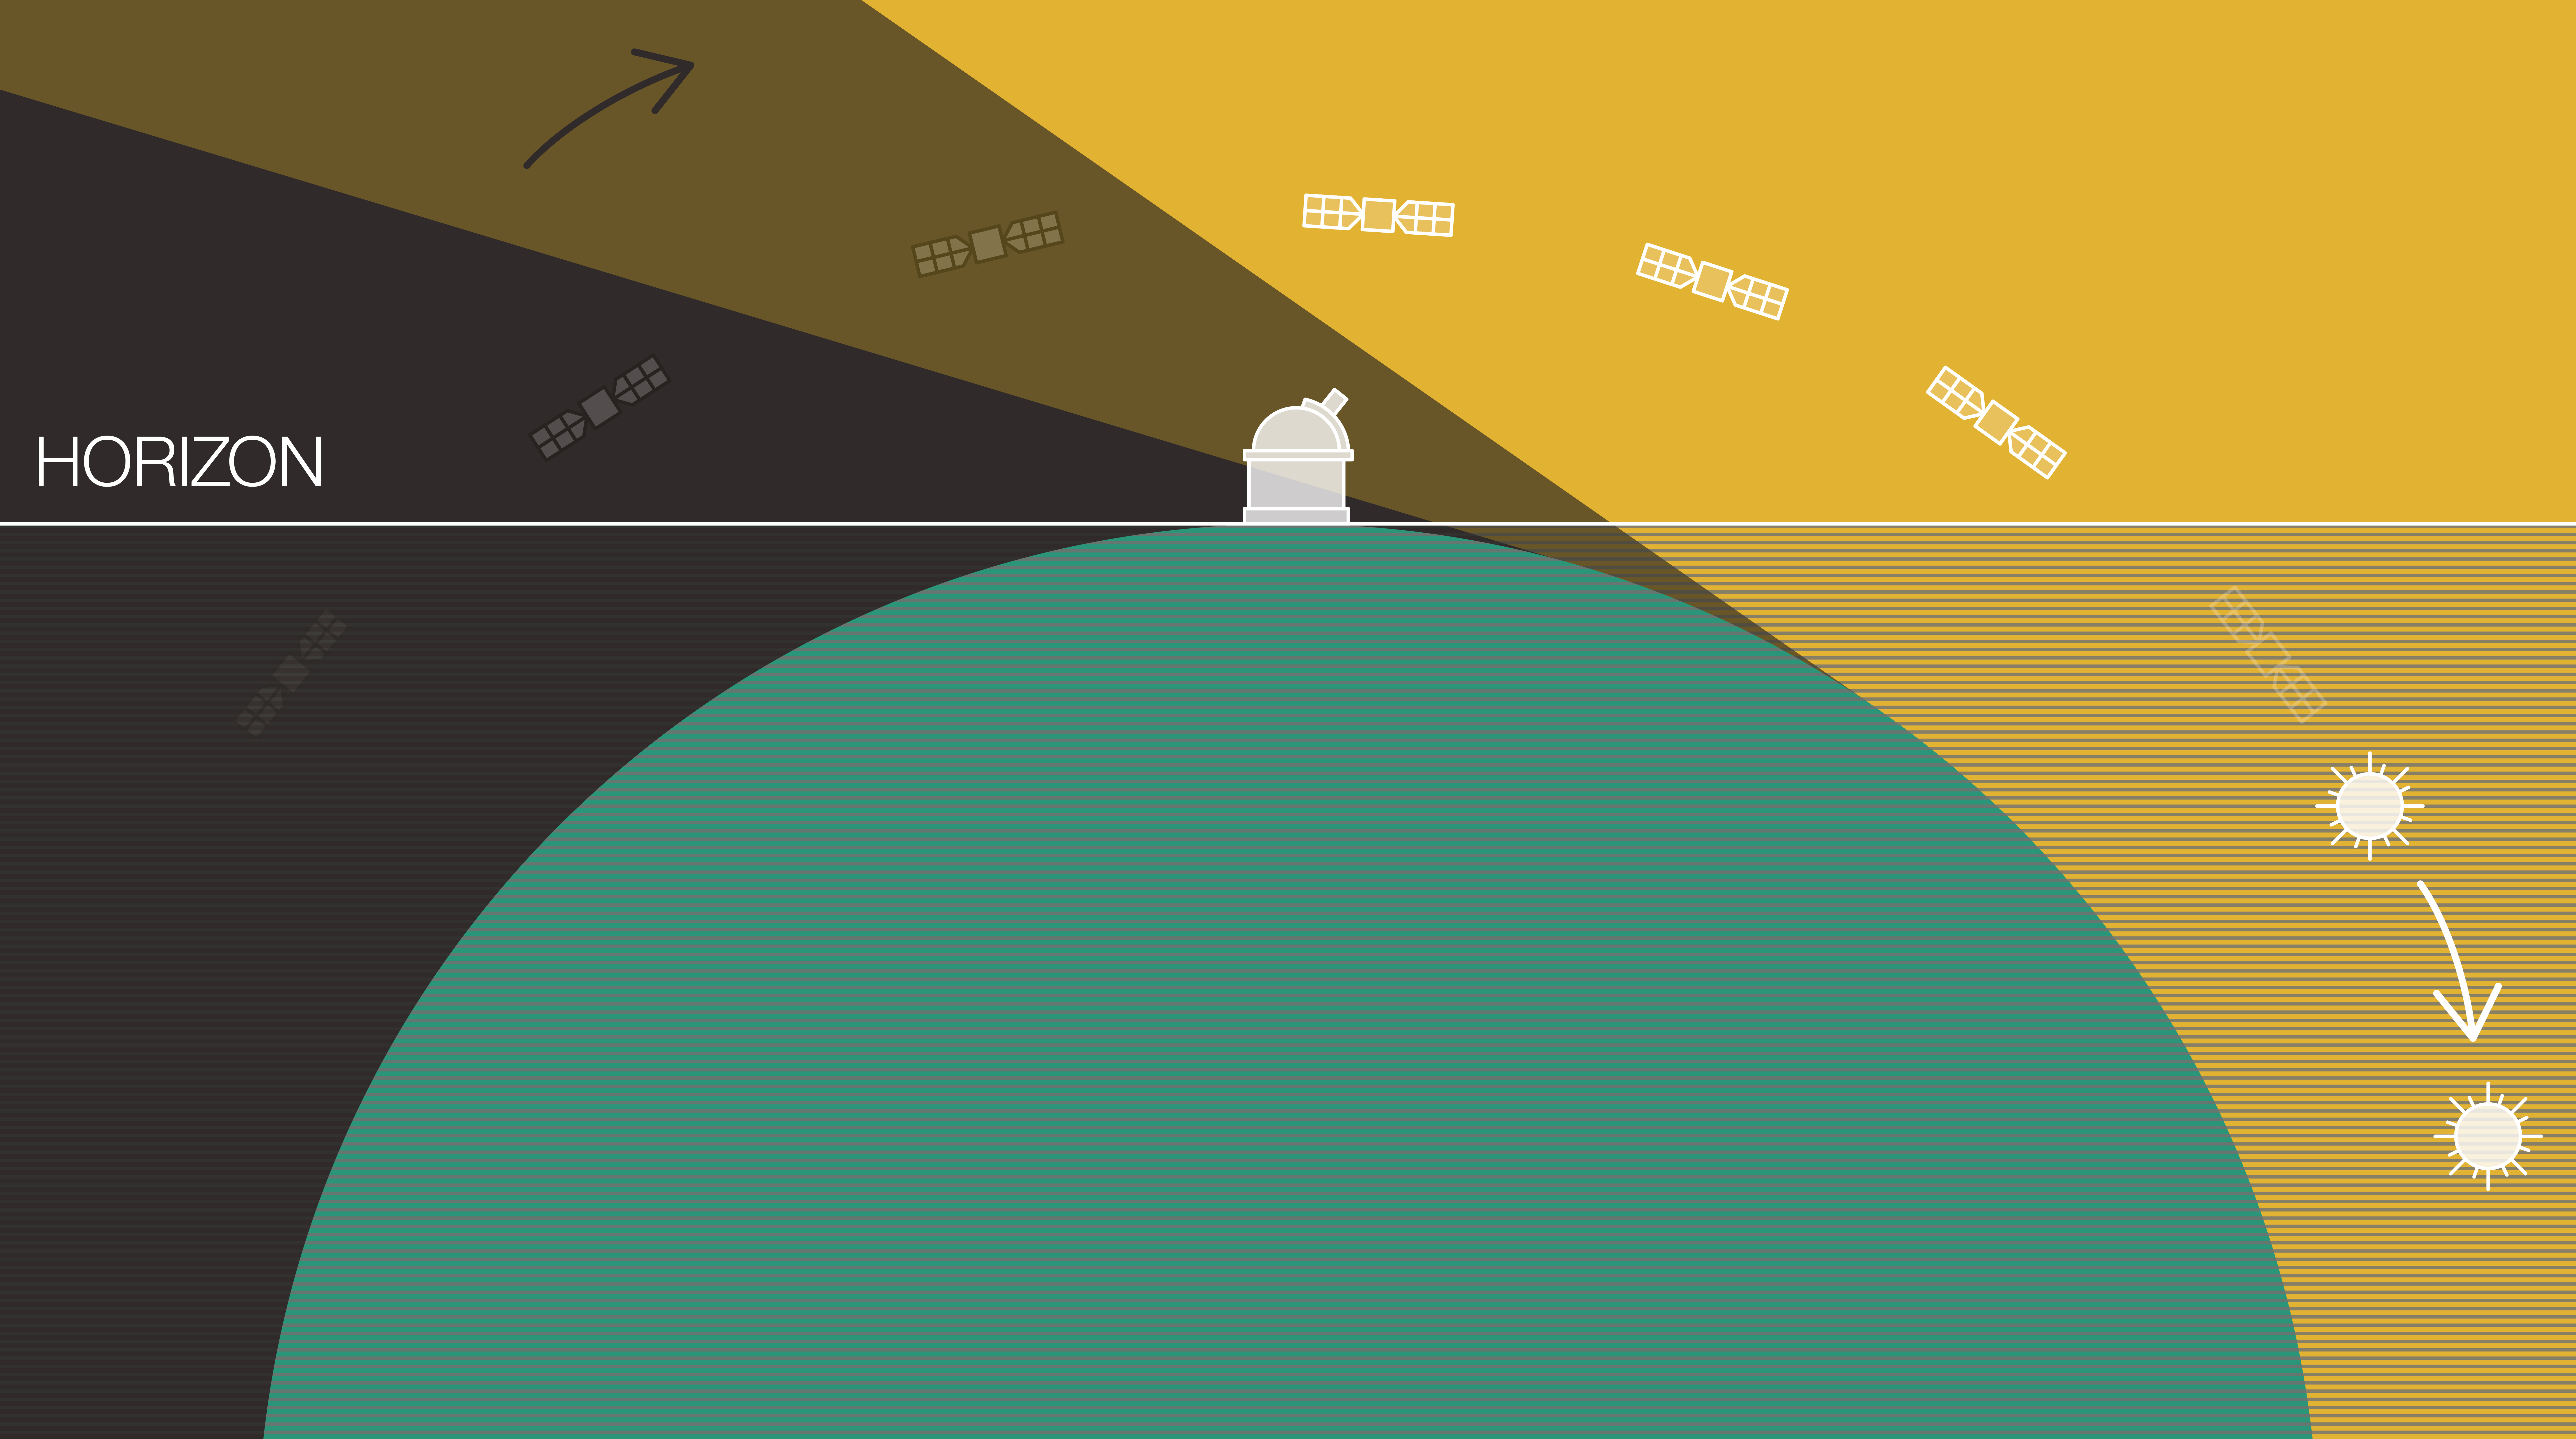

Schematic showing the satellites that would be visible at a given time and place

This 2D diagram illustrates that an observer at mid-latitude would see only a fraction of the constellation satellites orbiting the Earth. To be visible, satellites need to be above the observer’s horizon and be illuminated by the Sun. Most satellites would be below the horizon and/or hidden by the Earth’s shadow which, for a given observer, covers increasingly more of the sky as night advances.

Credit: ESO/L. Calçada